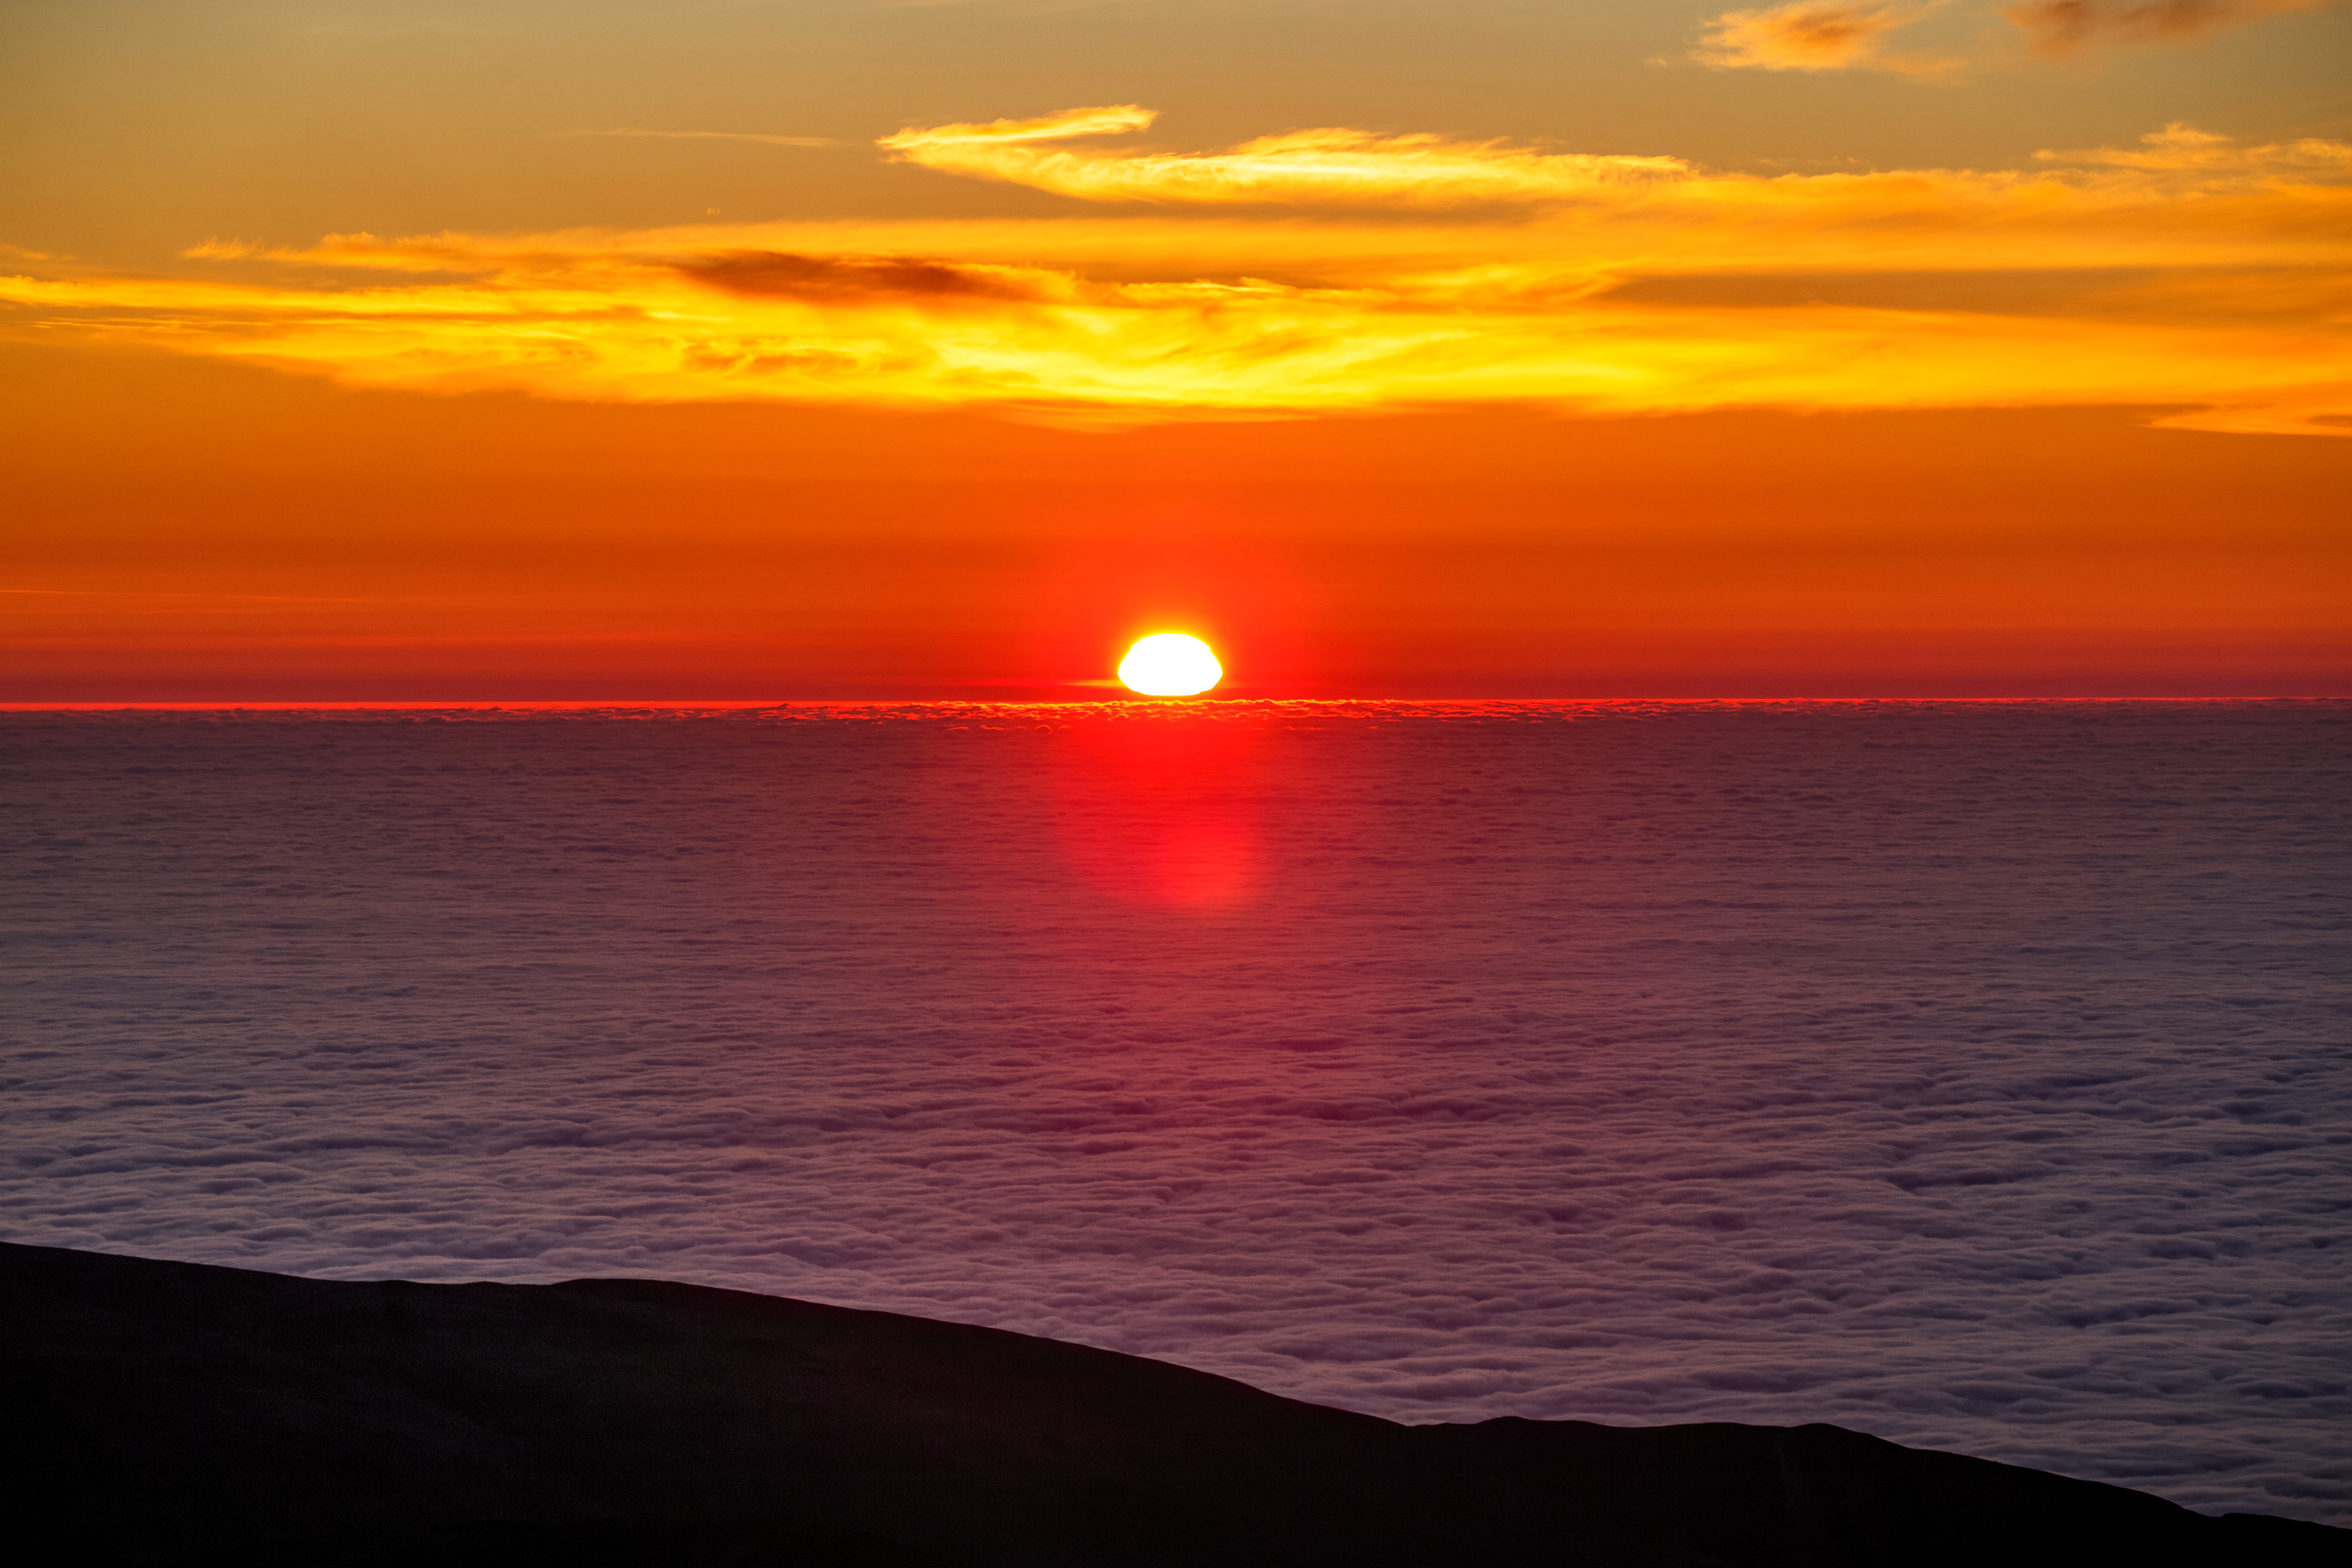

Sunset at Paranal

Sunset at Paranal Observatory. The ESO operated observatory is located in the Atacama desert of northern Chile and is home to one of the largest ground based operational telescope in the world, the VLT.

Credit: ESO/S. Goebel